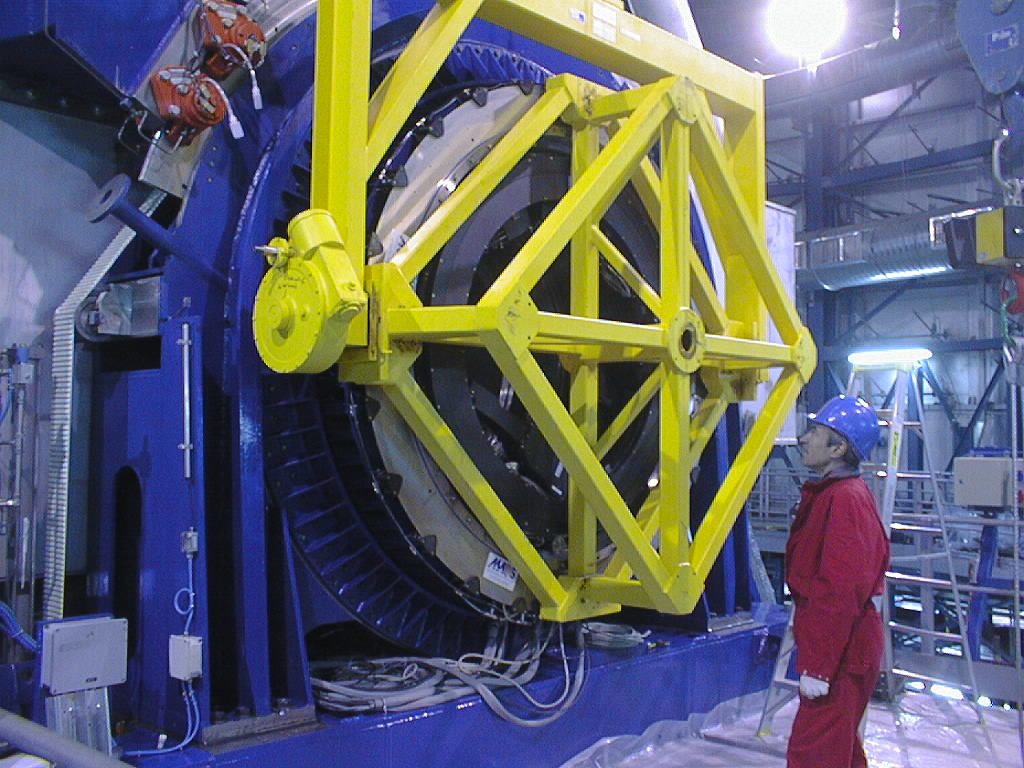

Installation of the Nasmyth Adapter-Rotators

The installation device is tilted and the Nasmyth Adapter-Rotator is attached to the inside periphery of the (blue) altitude bearing. (Photo obtained on March 22, 1998).

Credit: ESO